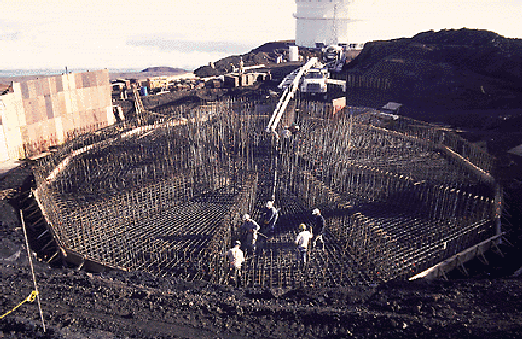

Concrete pours in late 1995.

Credit: International Gemini Observatory/AURA